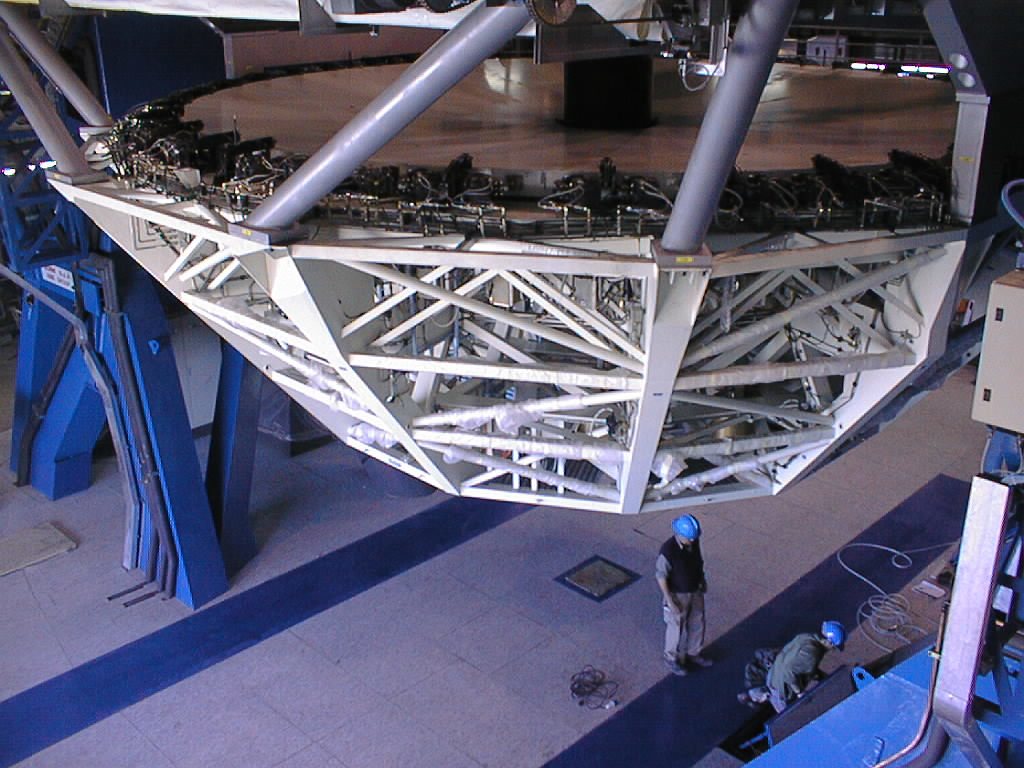

Installation Work on VLT UT2

The M1 Cell with the M3 Unit is now properly attached to the UT2 structure. (Photo obtained on December 15, 1998).

Credit: ESO